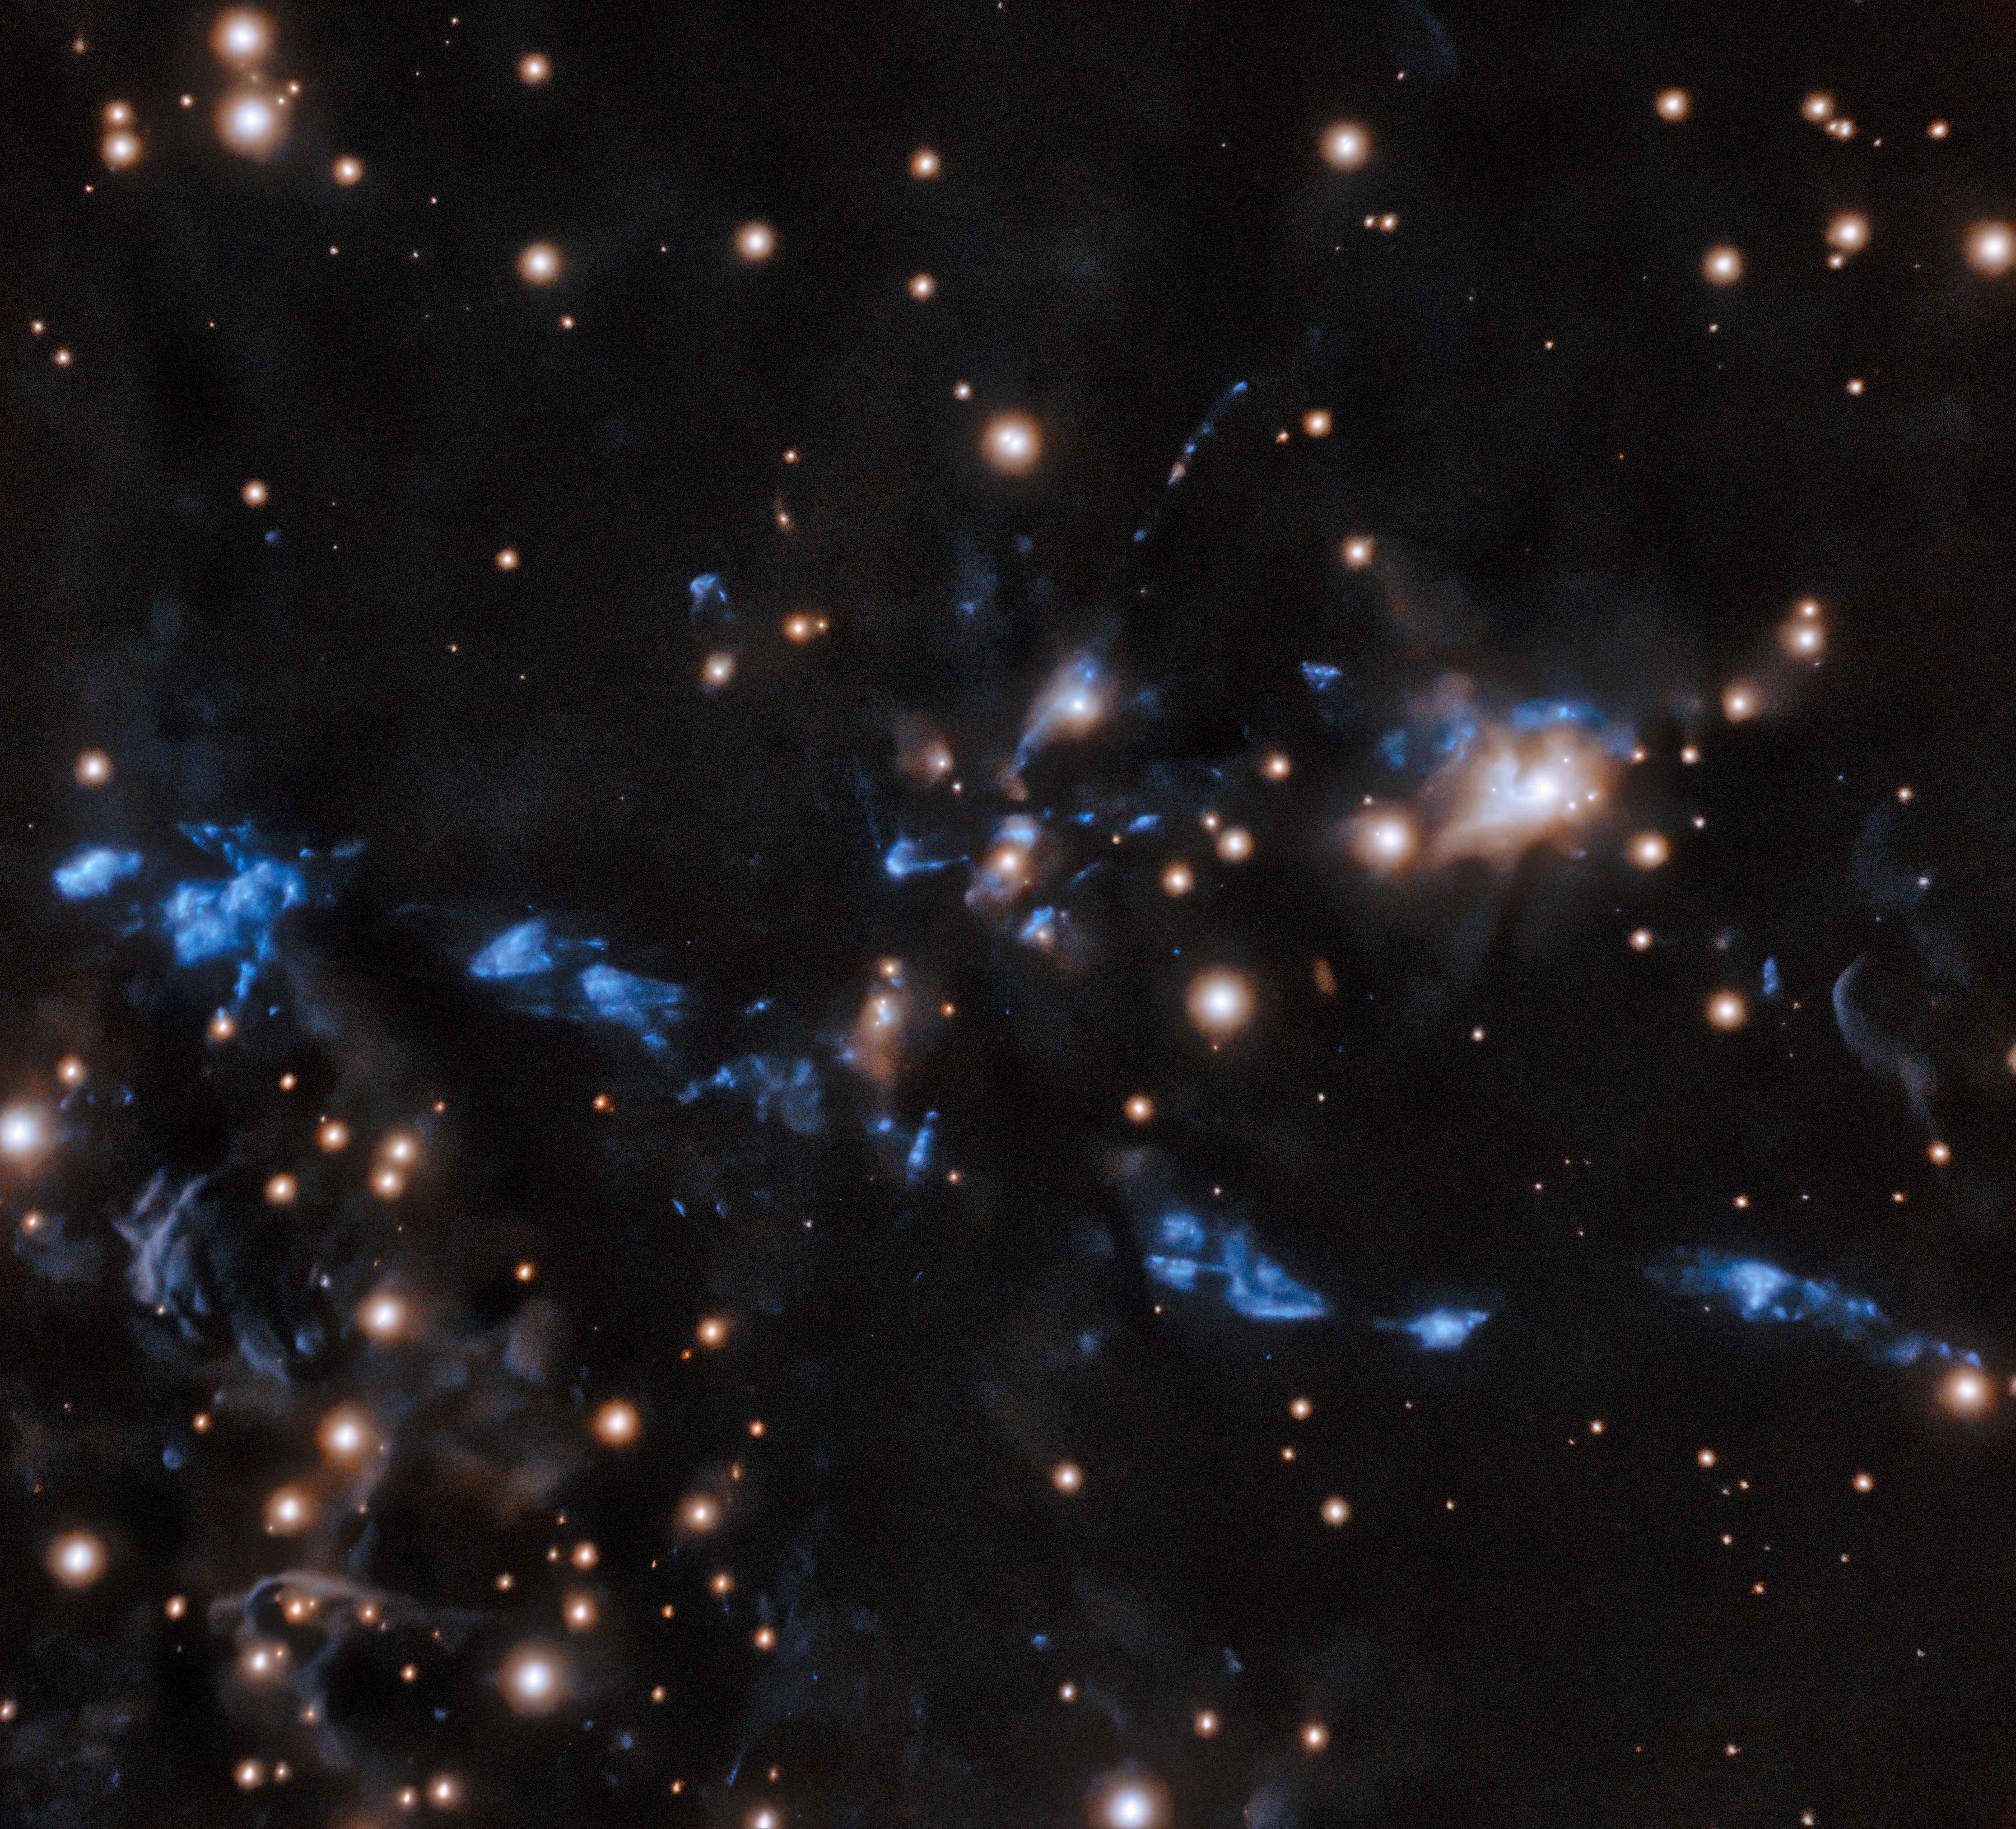

Young stellar jet MHO 1502

The knotted young stellar jet, MHO 1502, is captured in this image from Chile by the international Gemini Observatory, a Program of NSF's NOIRLab. The stellar jet is embedded in an area of star formation known as an HII region. The bipolar jet is composed of a chain of knots, suggesting that its source, thought to be two stars, has been intermittently emitting material. These crystal-clear observations were made using the Gemini South telescope’s adaptive optics system, which helps astronomers counteract the blurring effects of atmospheric turbulence.

Credit: International Gemini Observatory/NOIRLab/NSF/AURA Acknowledgments: Image processing: T.A. Rector (University of Alaska Anchorage/NSF NOIRLab), M. Zamani (NSF NOIRLab) & D. de Martin (NSF NOIRLab)PI: L. Ferrero (Universidad Nacional de Córdoba)